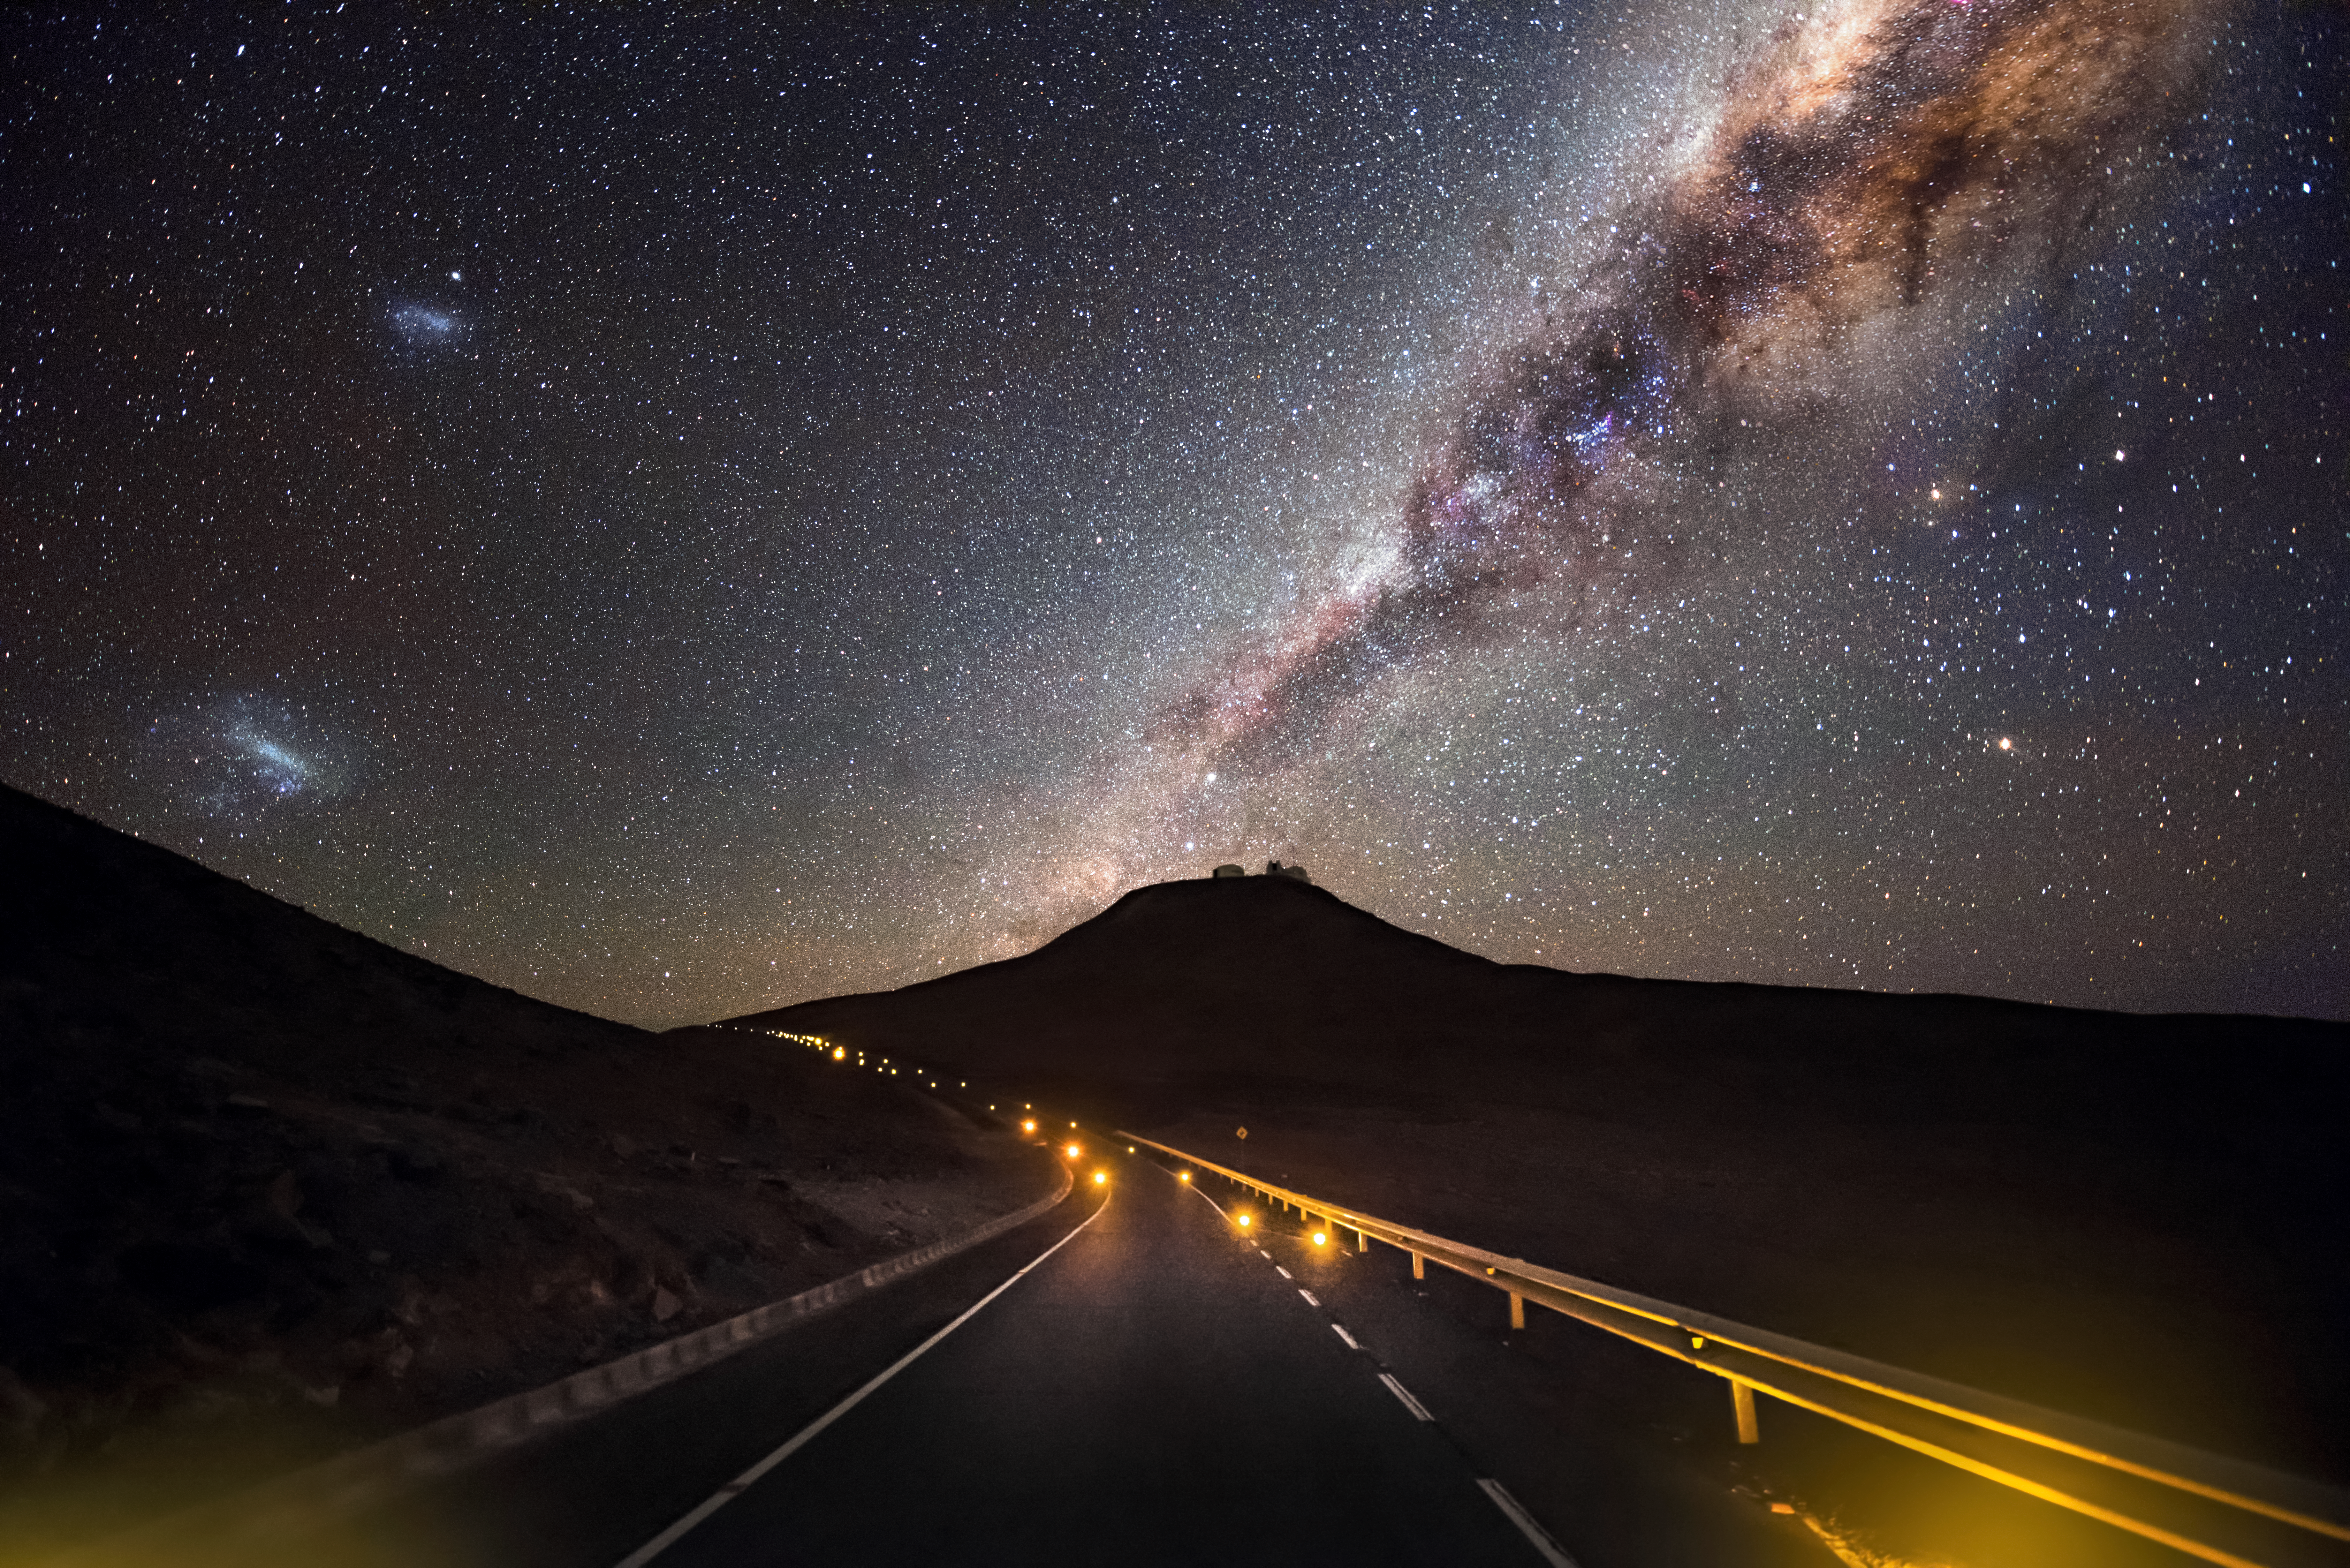

Mountain under the Milky Way

The 2600-metre high mountain Cerro Paranal is framed against a dark sky with the majestic arc of our galaxy the Milky Way overhead, exhibiting the excellent viewing conditions at Paranal, which enjoys about 300 clear nights per year. These viewing conditions were a major factor in the decision to build ESO's Very Large Telescope (VLT) here, which can be discerned sitting on top of the mountain in this image. The VLT is the world's most advanced optical instrument, and is an invaluable tool helping astronomers to study the Universe and progress our understanding of it. In this respect, it is the most productive individual ground-based facility, leading to the publication of an average of more than one peer-reviewed scientific paper per day.

Credit: A. Ghizzi Panizza/ESO